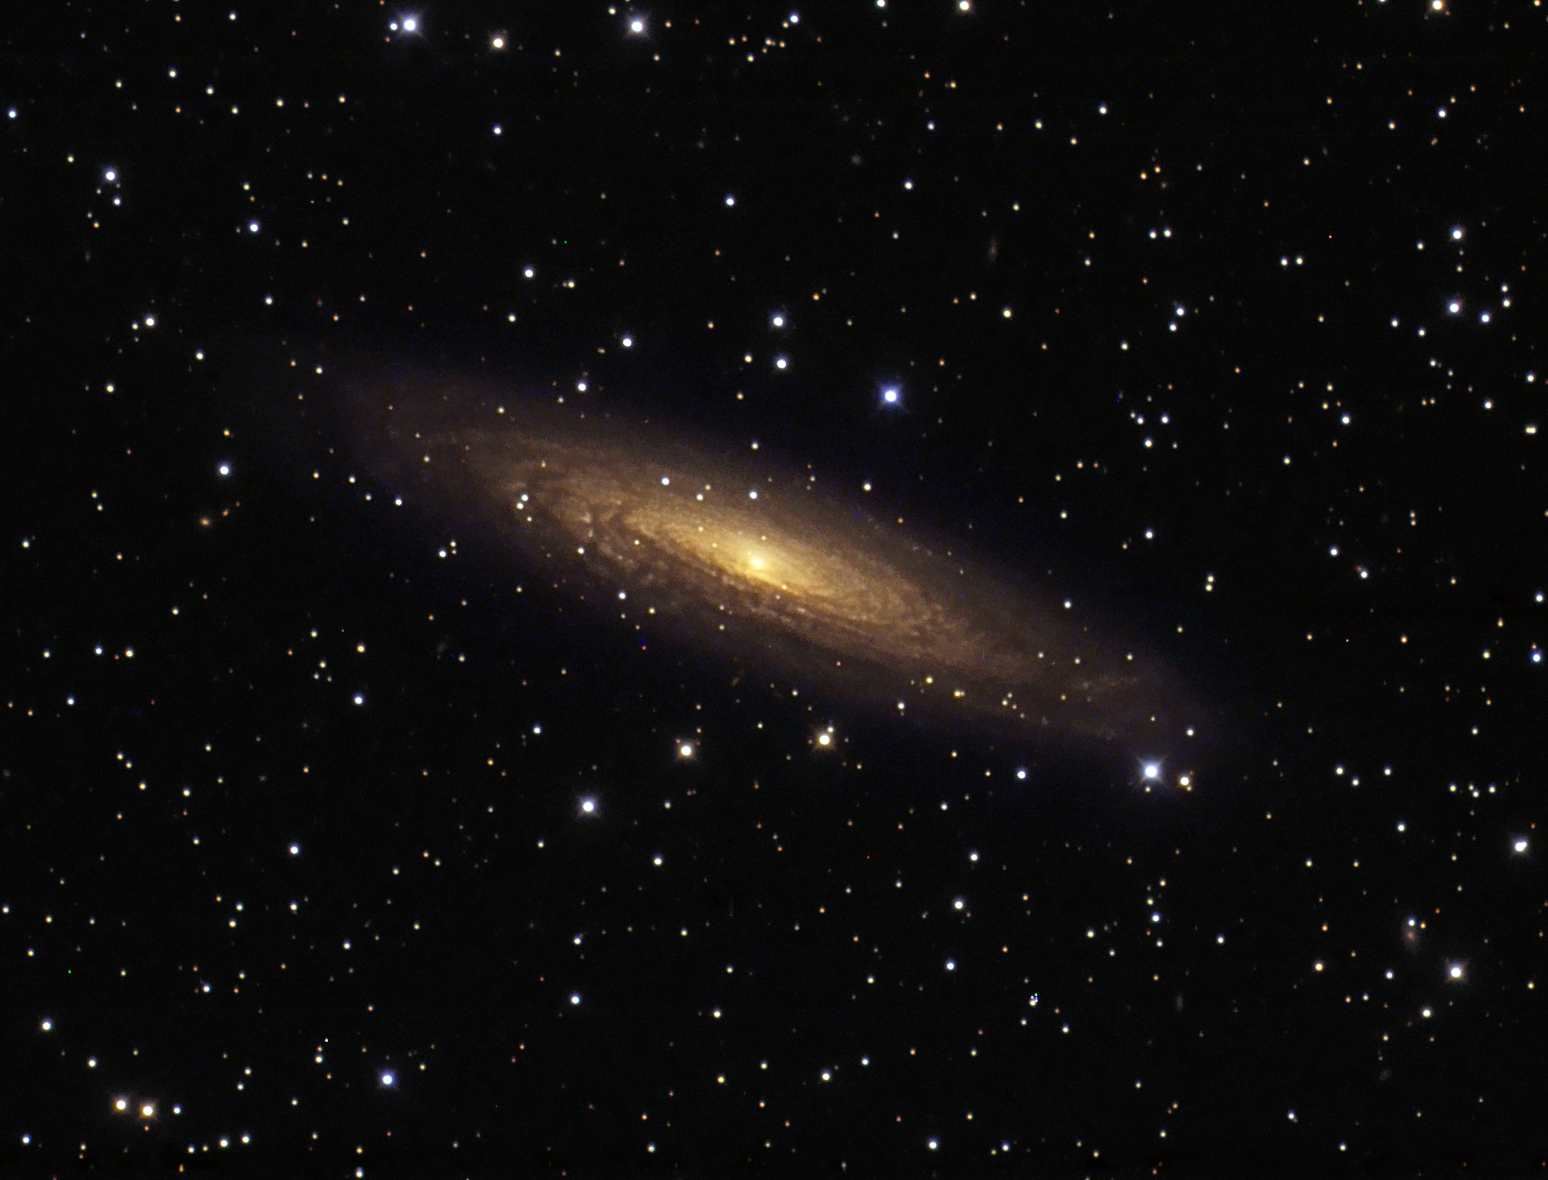

A Milky Way cousin

NGC 2613 is a rarely imaged spiral galaxy located about 60 million light years away towards the southern constellation of Pyxis (the mariner’s compass). It is thought to resemble our own Milky Way. This image is based on data acquired with the 1.5-metre Danish telescope at ESO’s La Silla Observatory in Chile, through three filters (B, V, R).

Credit: ESO/IDA/Danish 1.5 m/R. Gendler, J.-E. Ovaldsen, C. Thöne and C. Féron